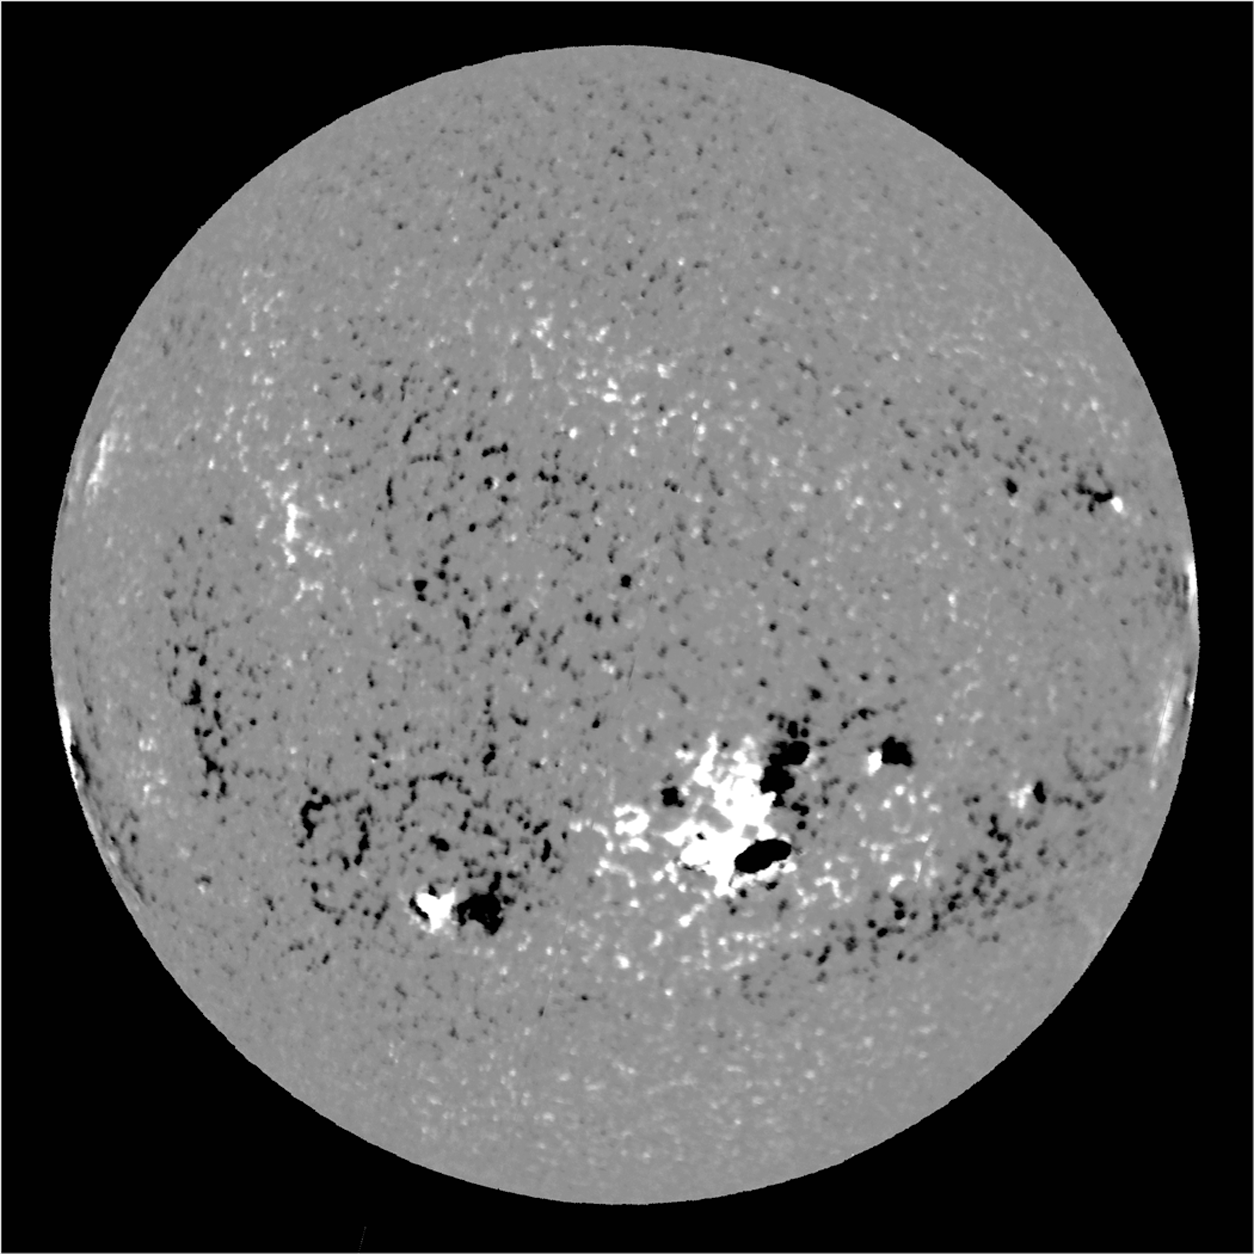

The Sun's magnetic field

The first full-disk magnetogram obtained with the new SOLIS Vector Spectromagnetograph (VSM), on August 8th, 2003. This picture was taken with the telescope not in best focus and without the benefit of a flat-field calibration. The geometry is not fully corrected and image tracking was unguided. In spite of these limitations, the noise level is low and this first image indicates that the VSM will provide a significant improvement in the quality of solar magnetic field measurements.

See the September 2003 NOAO Newsletter (currently only available in PDF format) for more details of the progress of the Synoptic Optical Long-term Investigations of the Sun (SOLIS) project.

Credit: NSO/AURA/NSF